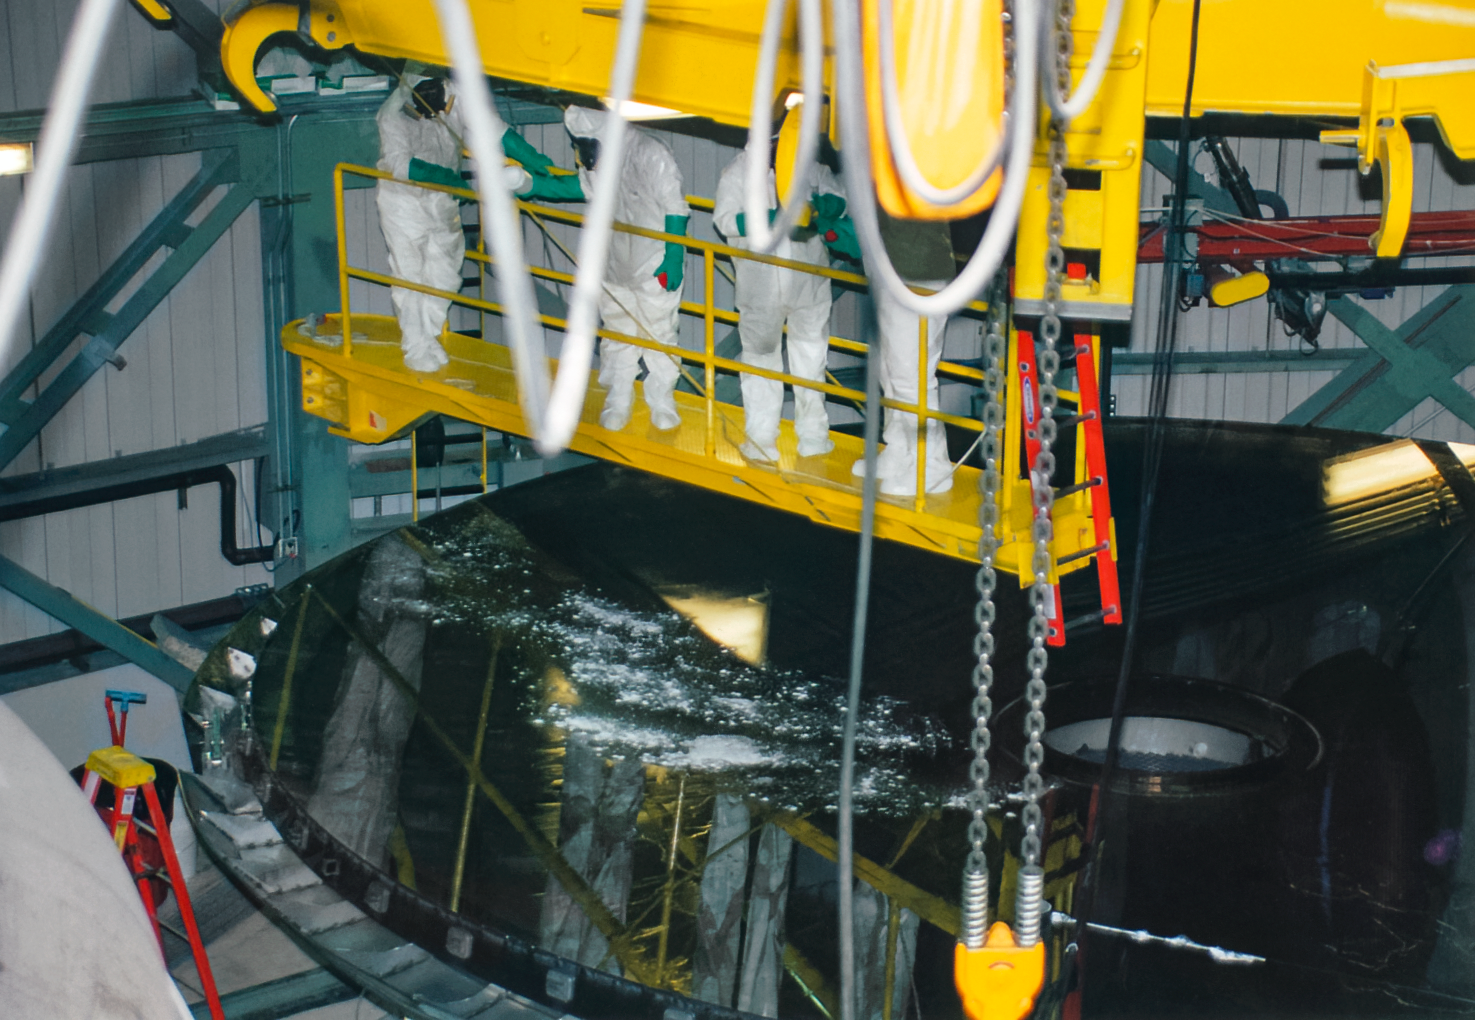

Gemini South Mirror Arrival

The Gemini South 8.1-meter primary mirror arrived at Cerro Pachón in 2000.

Credit: International Gemini Observatory/NOIRLab/NSF/AURA